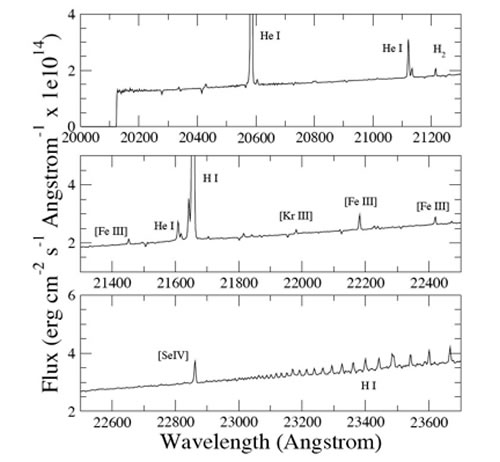

K−band spectrum extracted from the central 2.5 arcsecond diameter of the NIFS field-of-view

K−band spectrum extracted from the central 2.5 arcsecond diameter of the NIFS field-of-view.

Credit: International Gemini Observatory/NOIRLab/NSF/AURA